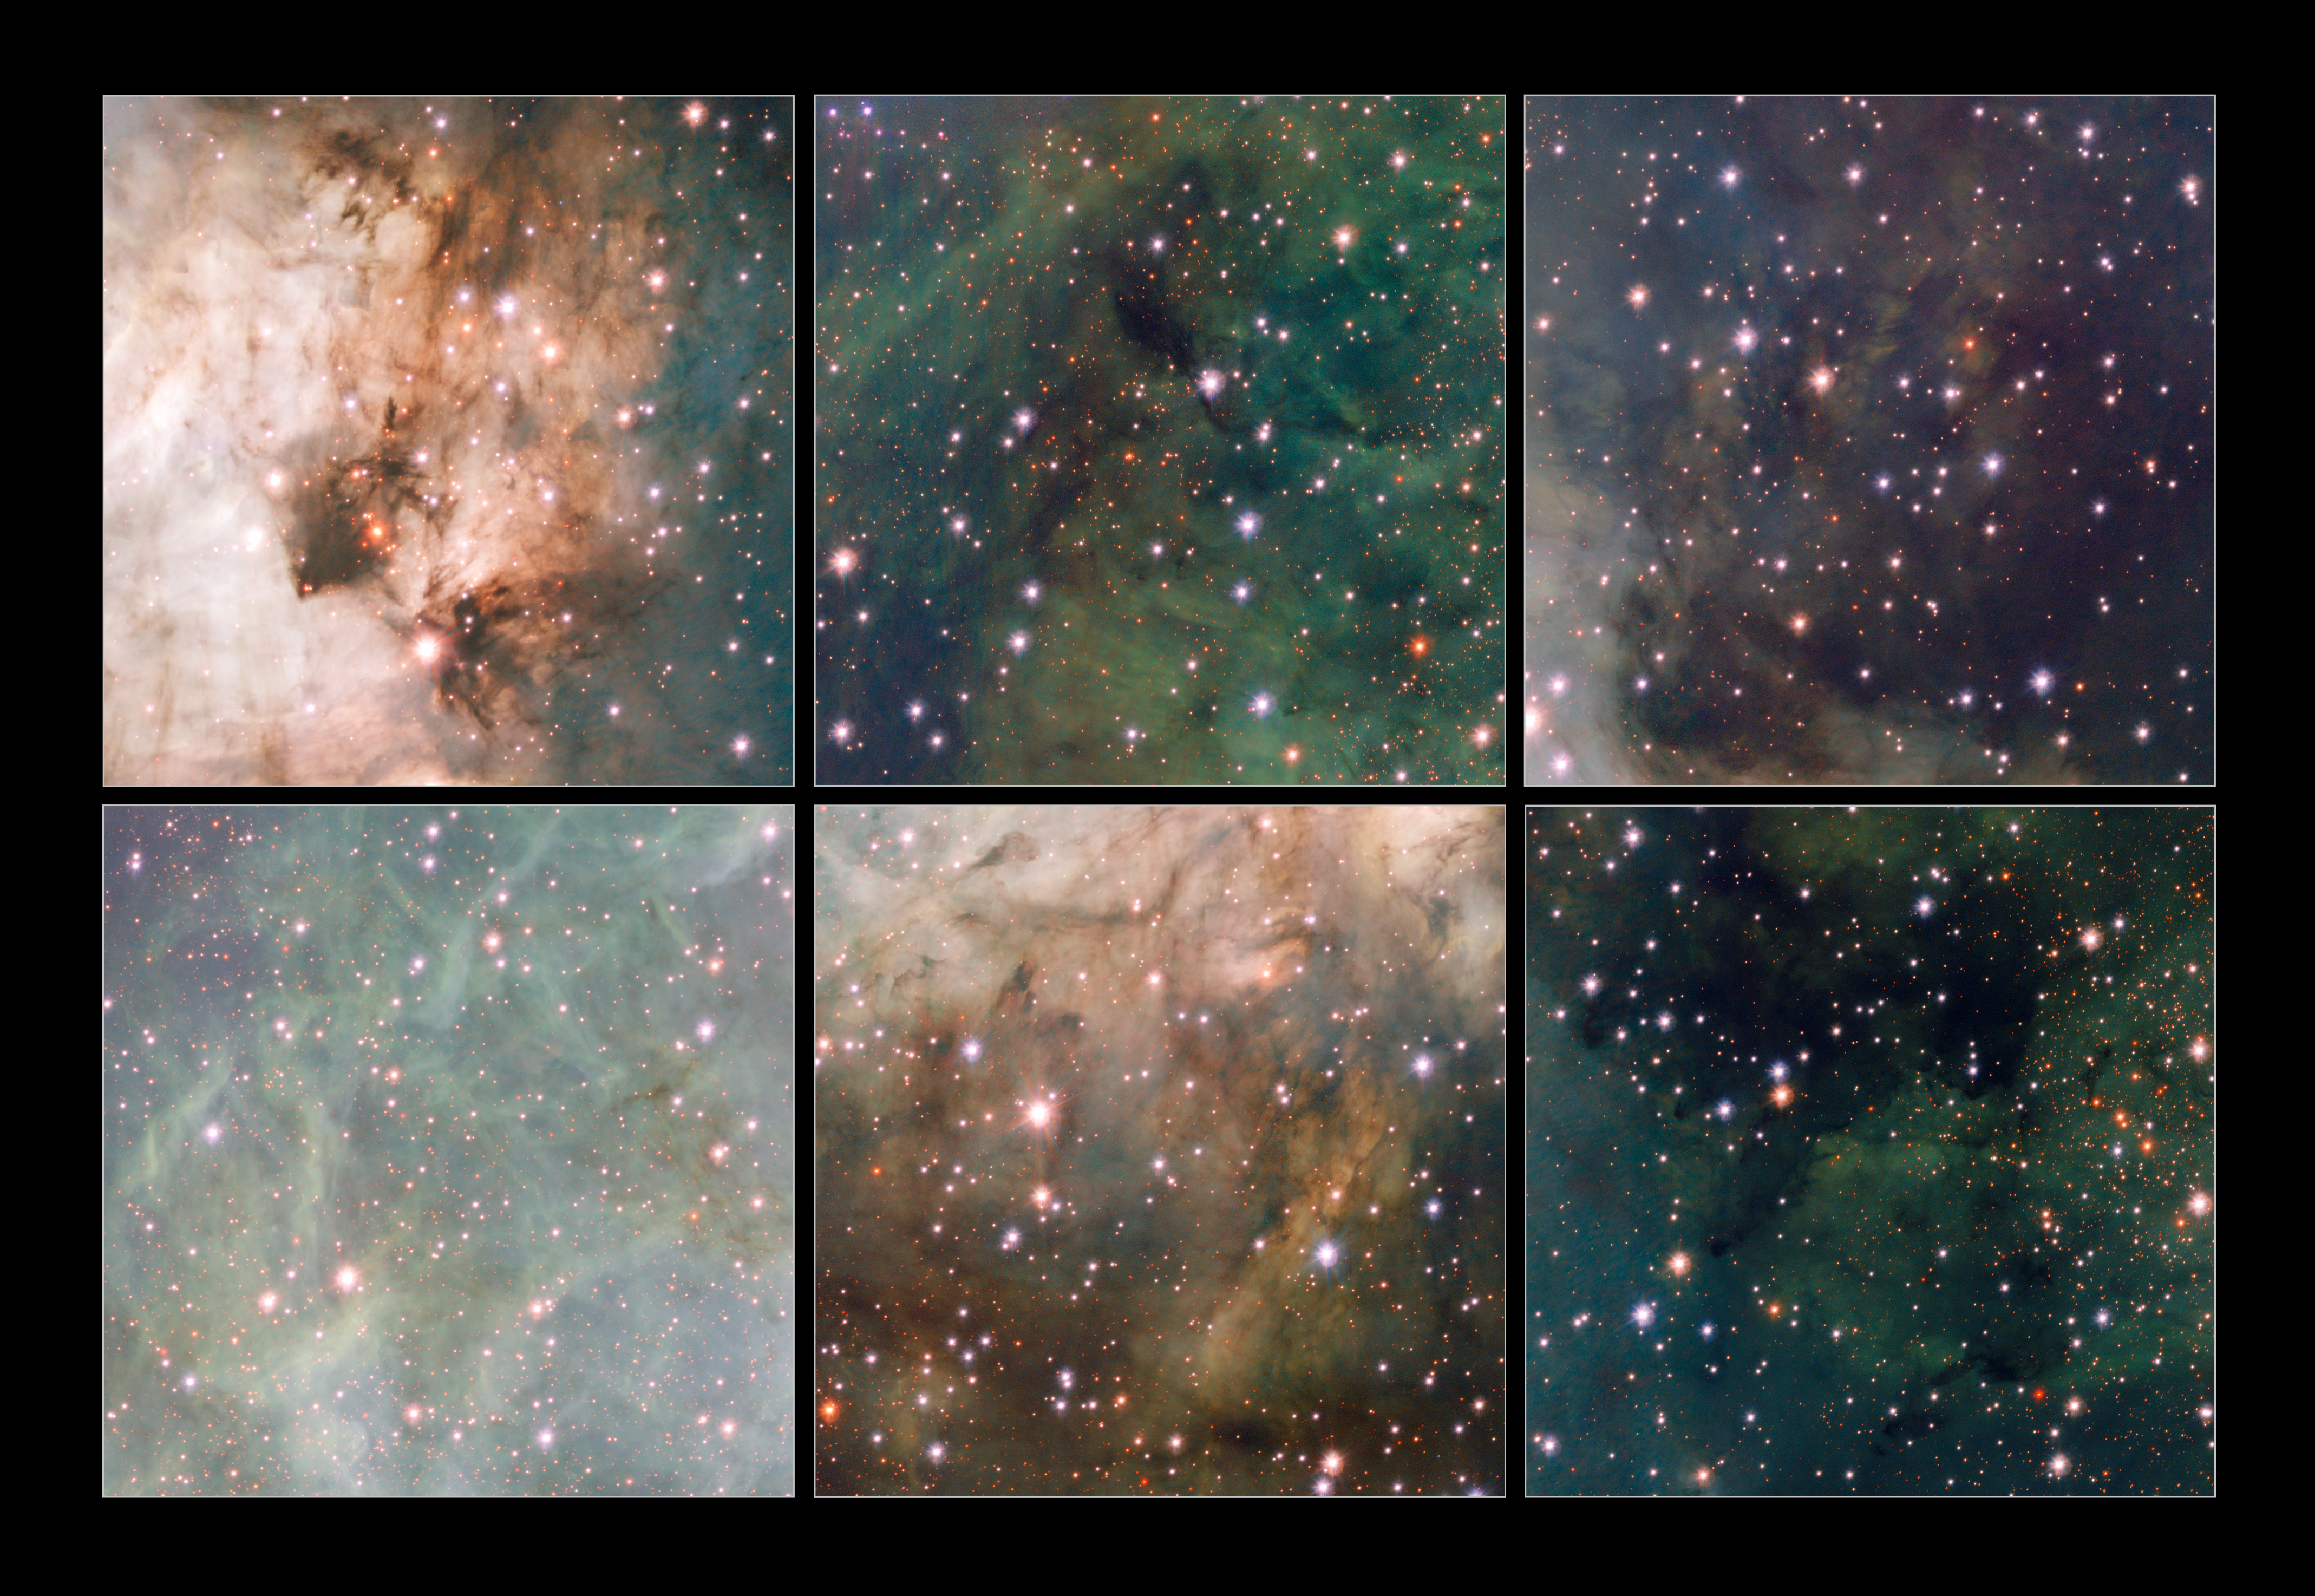

Highlights from the VST image of Messier 17

This montage shows six cutouts from the new VST image of the star-forming region Messier 17, also known as the Omega Nebula or Swan Nebula. Although the wide field encompasses the entire nebula and its surroundings, the VST and OmegaCAM deliver sharp images that show many fascinating details.

Credit: ESO/INAF-VST/OmegaCAM. Acknowledgement: OmegaCen/Astrowise/Kapteyn Institute